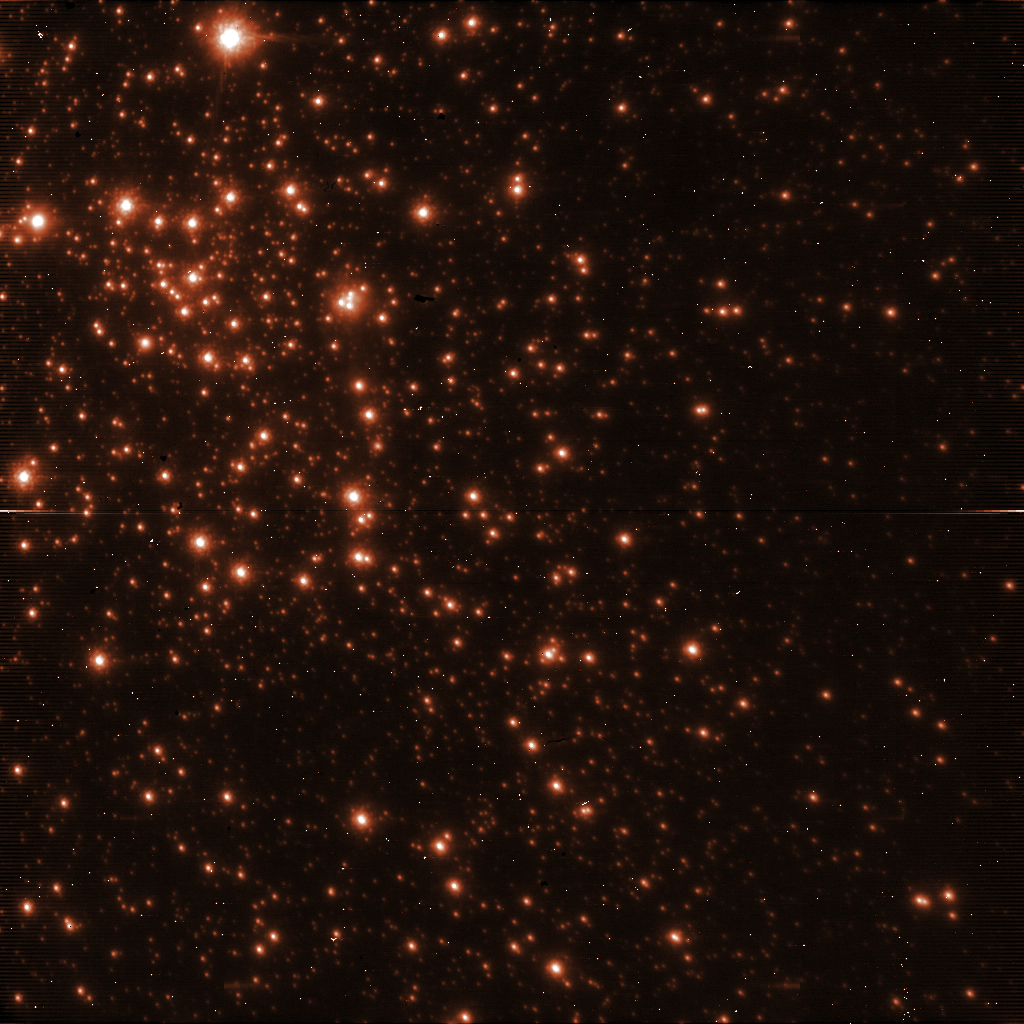

Raw image from the NACO instrument

A raw image straight from the NACO instrument on the VLT.

Credit: ESO